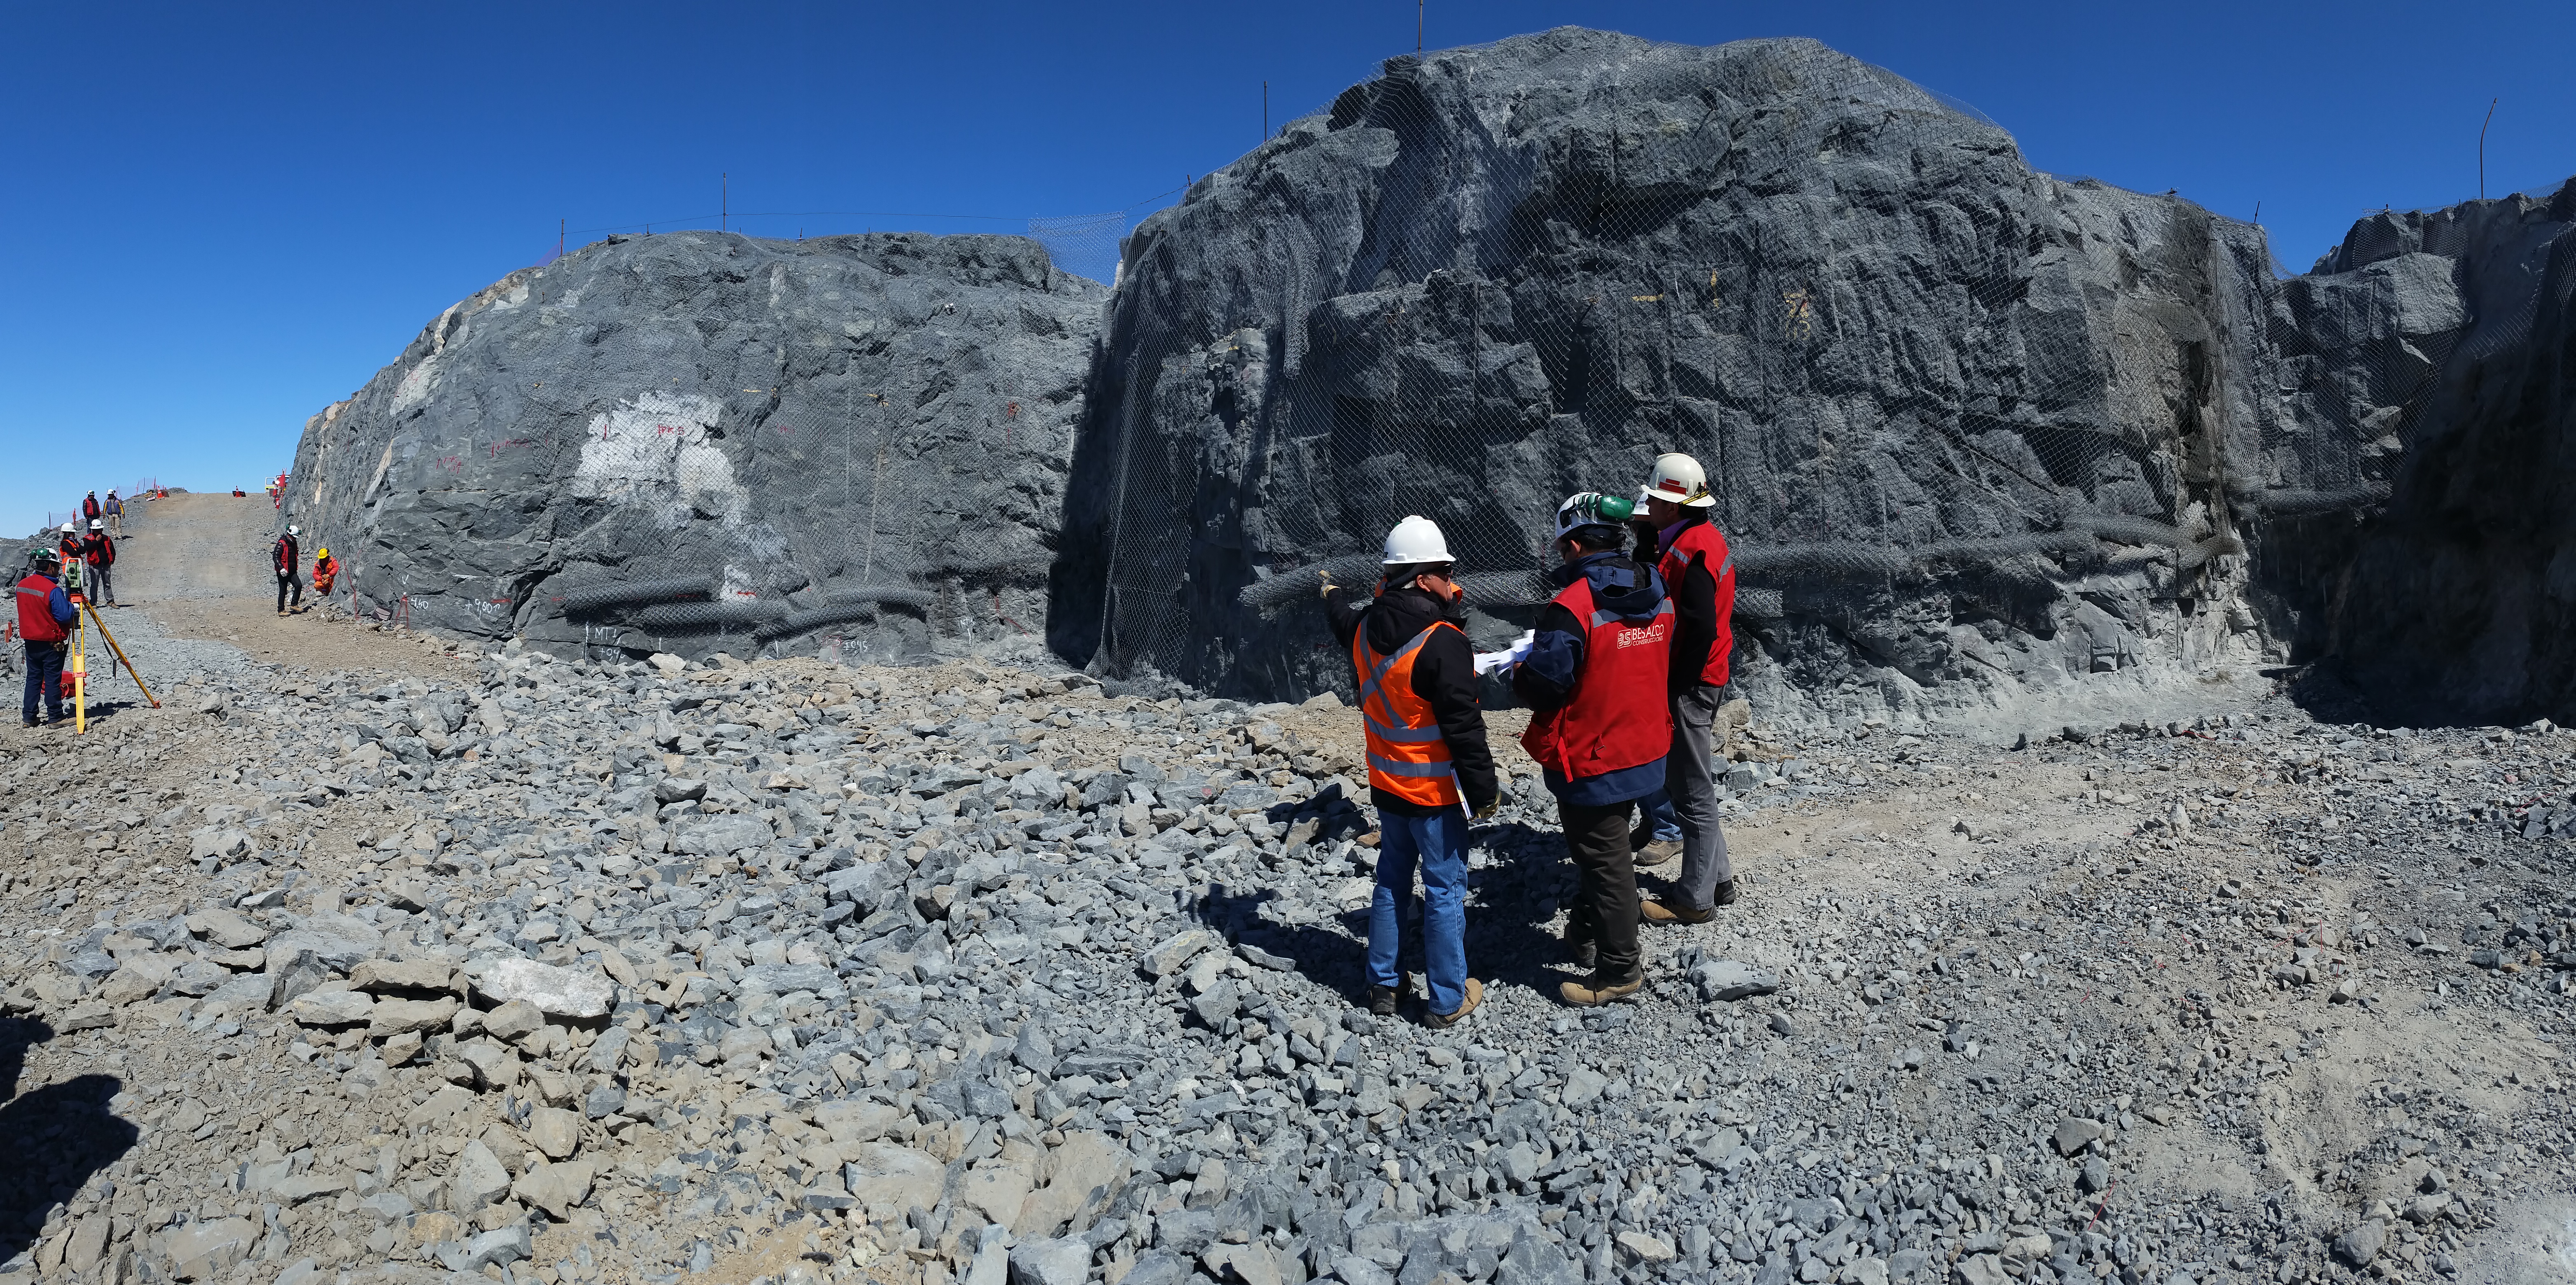

LSST Construction Site on Cerro Pachón

A 1/4 panorama looking up the driveway and back to the rock that will be the foundation of the dome walls. The group is standing on 2 meters of temporary fill where the 80 ton lift will be installed.

Credit: Vera C. Rubin Observatory/ NOIRLab Office/NSF/AURA